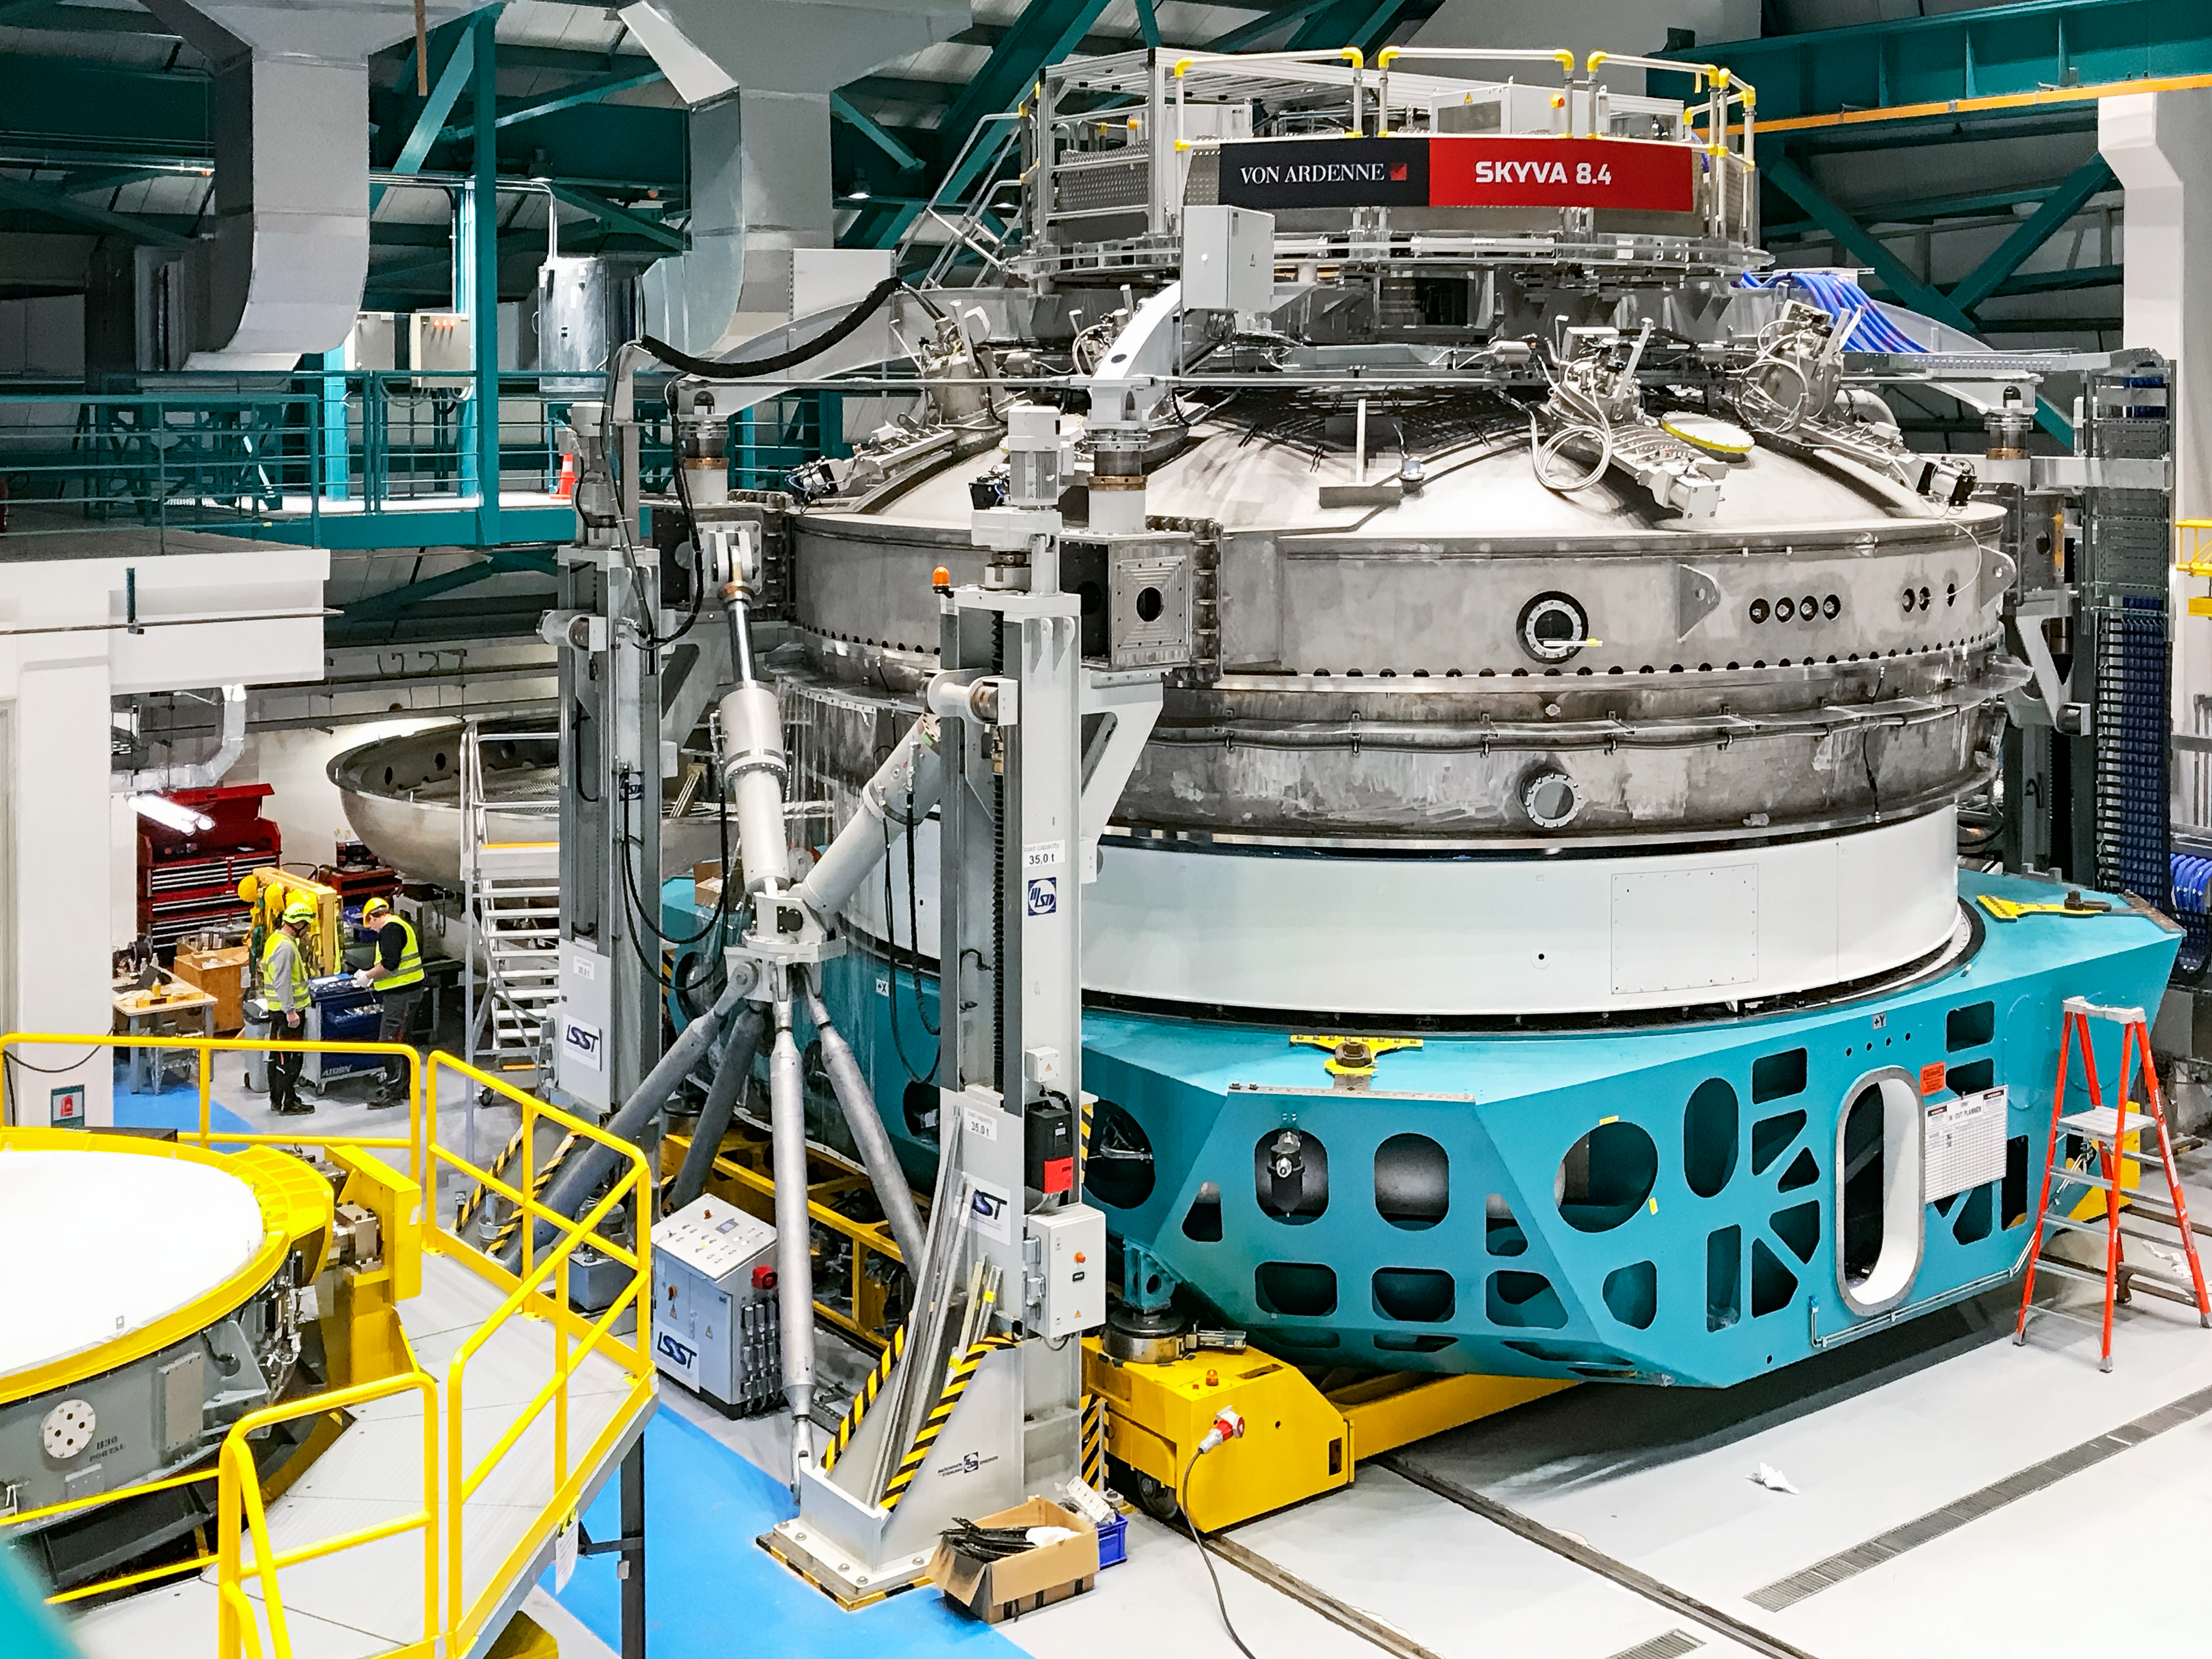

Coating Chamber Fit Testing

A team from Von Ardenne, the manufacturer of the coating chamber, is in Chile to finish the configuration of the coating plant for the Primary/Tertiary Mirror (M1M3). Last week the M1M3 mirror cell and M1M3 surrogate mirror were moved into place below the upper section of the coating chamber for fit testing and alignment of the magnetrons that will be used to apply the mirror’s reflective coating.

Credit: Rubin Observatory/NSF/AURA